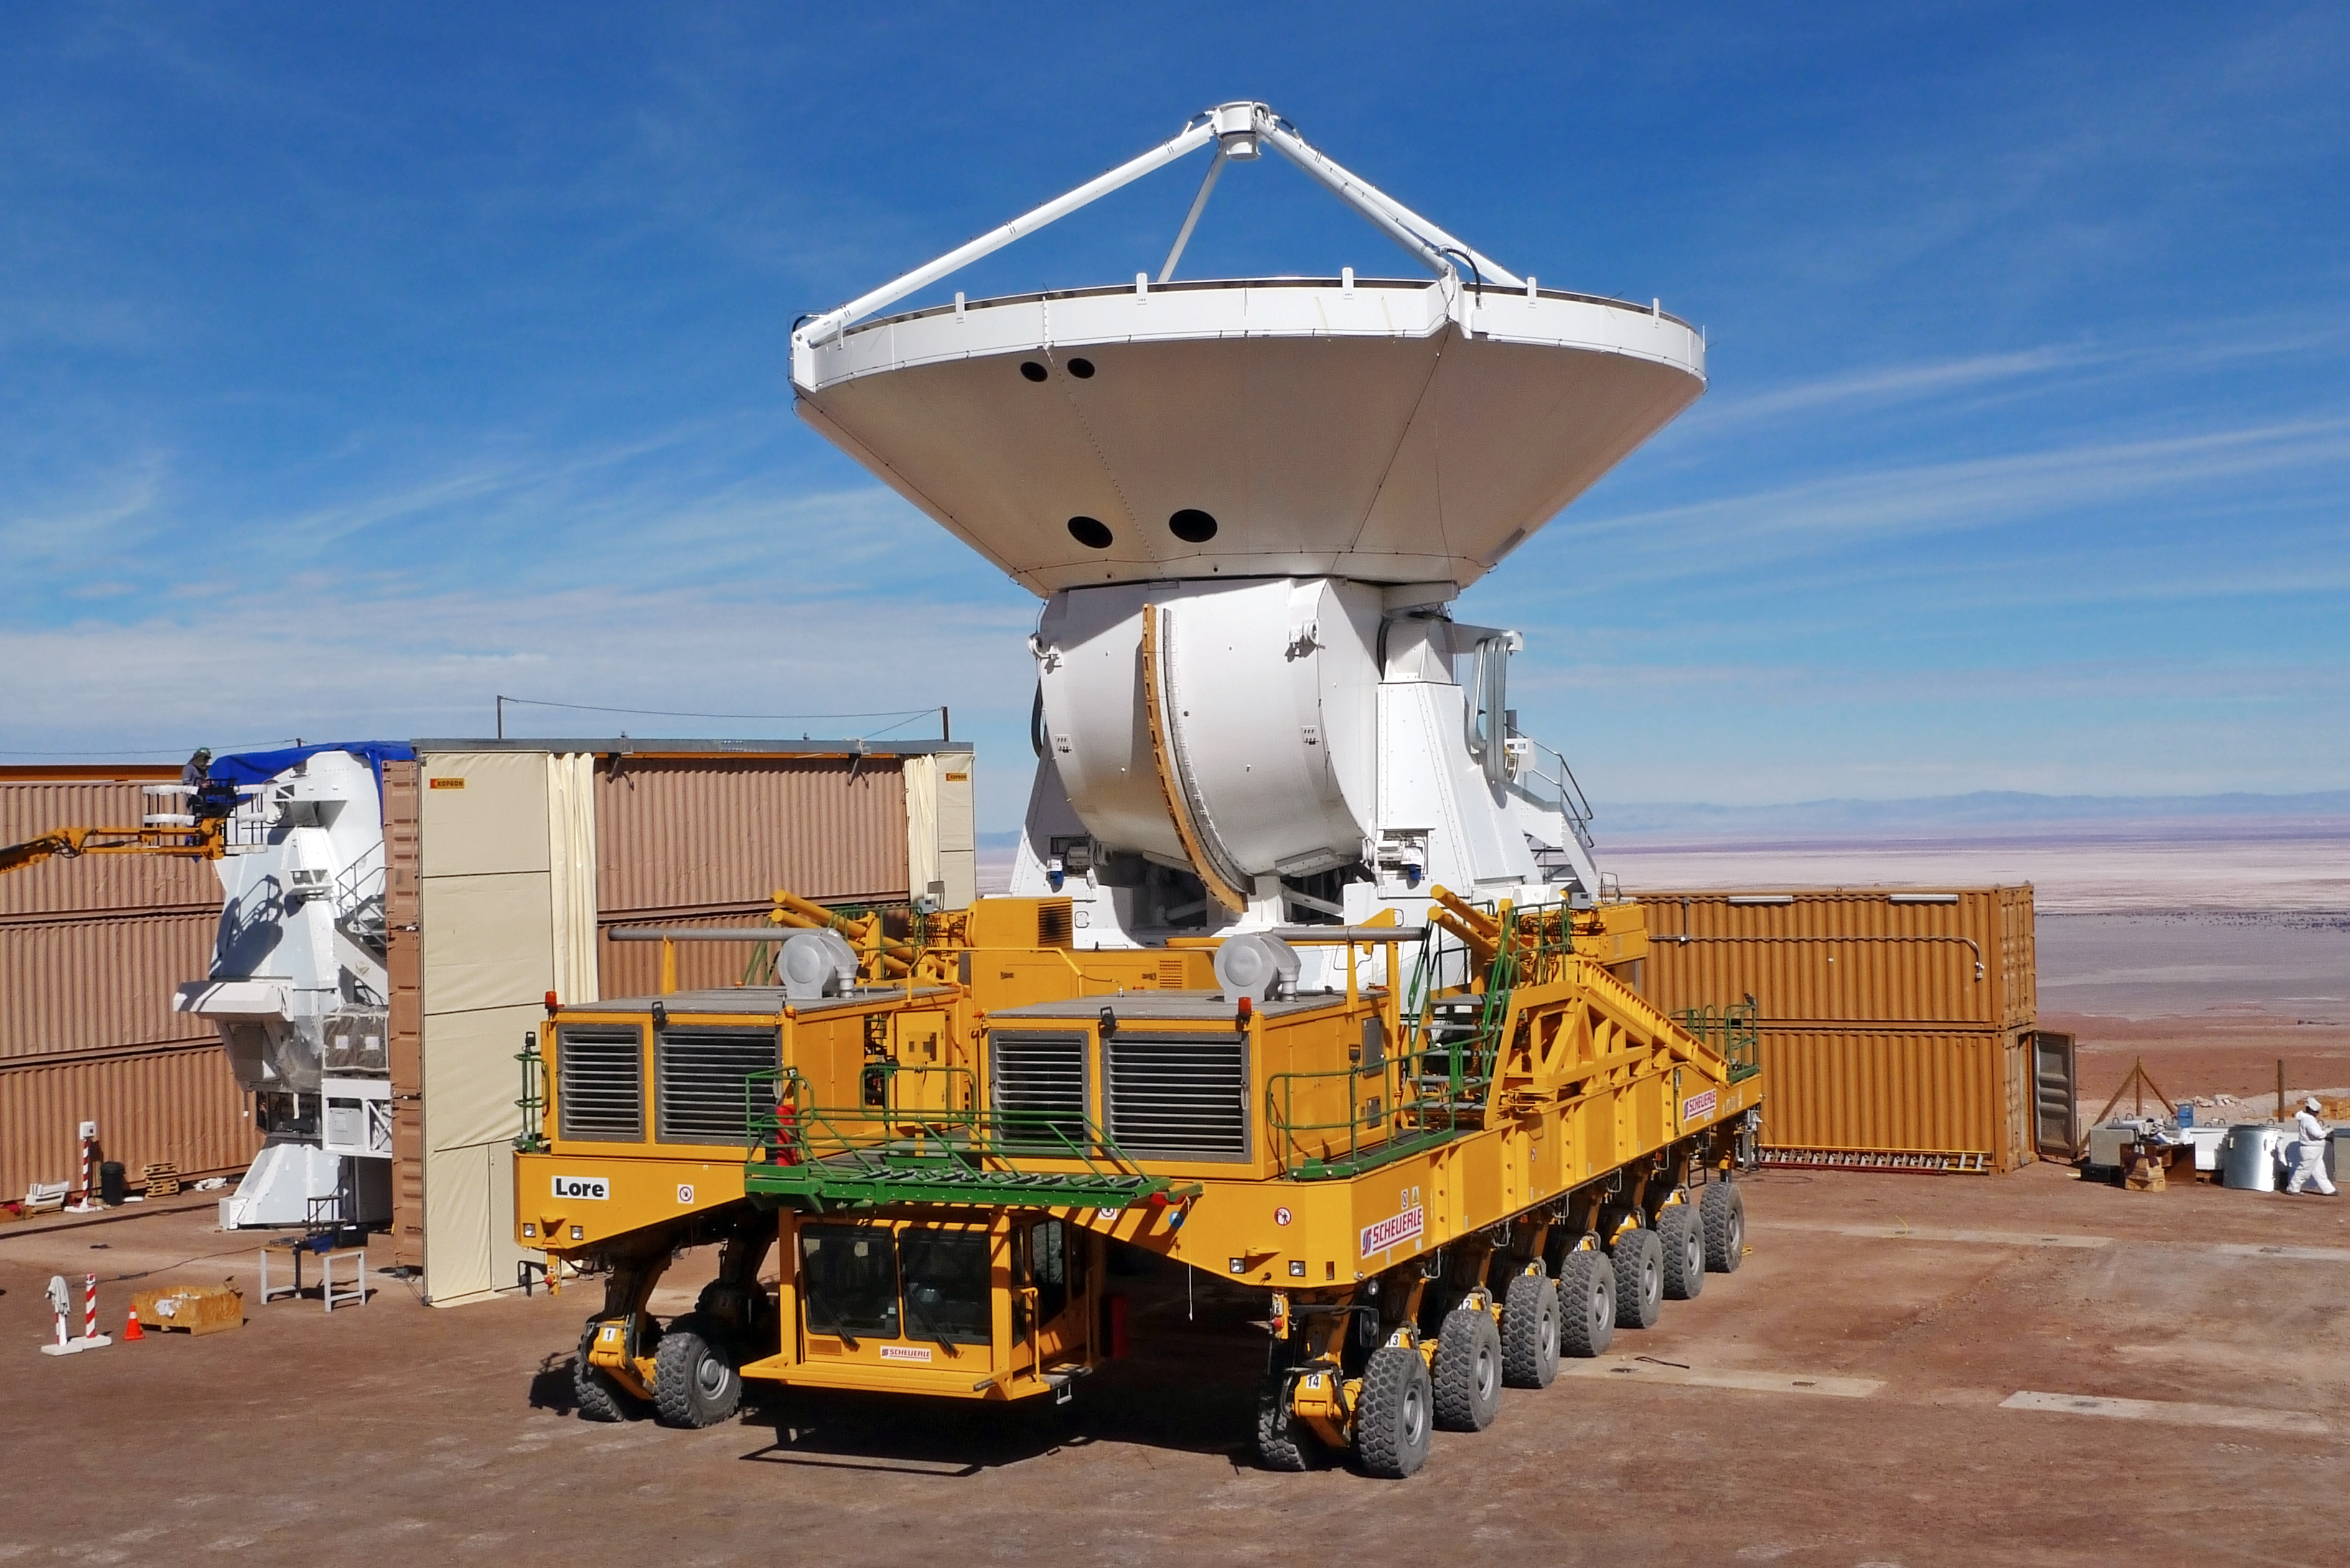

A European ALMA antenna takes a ride on a transporter

A European antenna for the Atacama Large Millimeter/submillimeter Array (ALMA) is being moved by the transporter Lore from the assembly facility to the new outdoor foundations at the 2900-metre altitude Operations Support Facility (OSF) in the Chilean Andes. The ALMA transporters are two unique vehicles, specifically designed to carry antennas which weigh more than 100 tonnes each, at altitudes up to the 5000 metres of the ALMA Array Operations Site (AOS). ALMA, an international astronomy facility, is a partnership of Europe, North America and East Asia in cooperation with the Republic of Chile.

Credit: ALMA (ESO/NAOJ/NRAO)